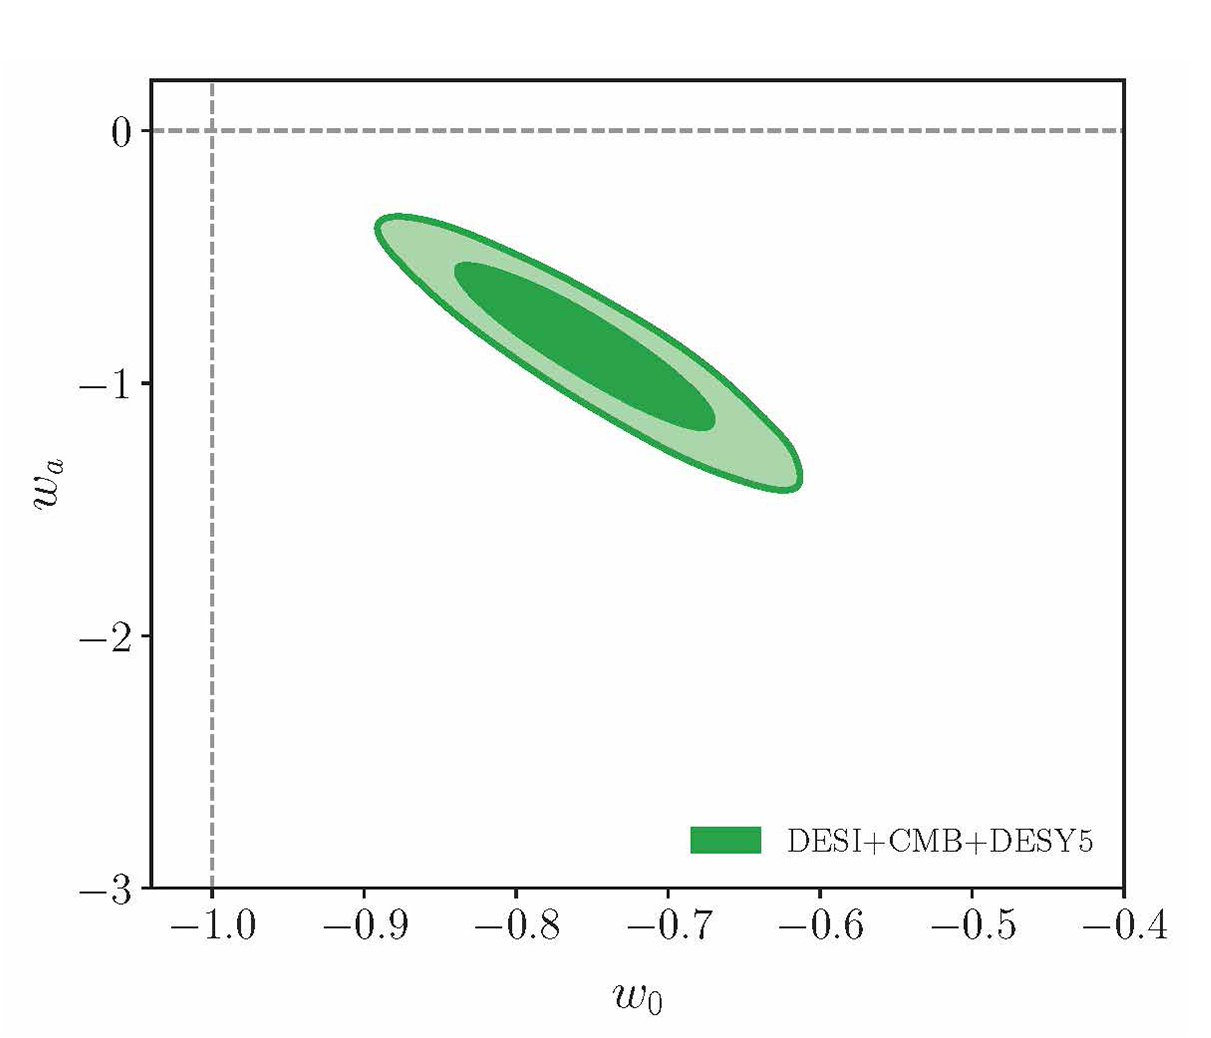

DESI Contour Plot (not annotated)

One of DESI's contour plots showing the constraints on parameters of evolving dark energy. The plot describes the ‘behavior’ of dark energy — how its density changes as space expands. View an annotated version of this plot here.

Credit: DESI Collaboration/DOE/KPNO/NOIRLab/NSF/AURA/C. Lamman